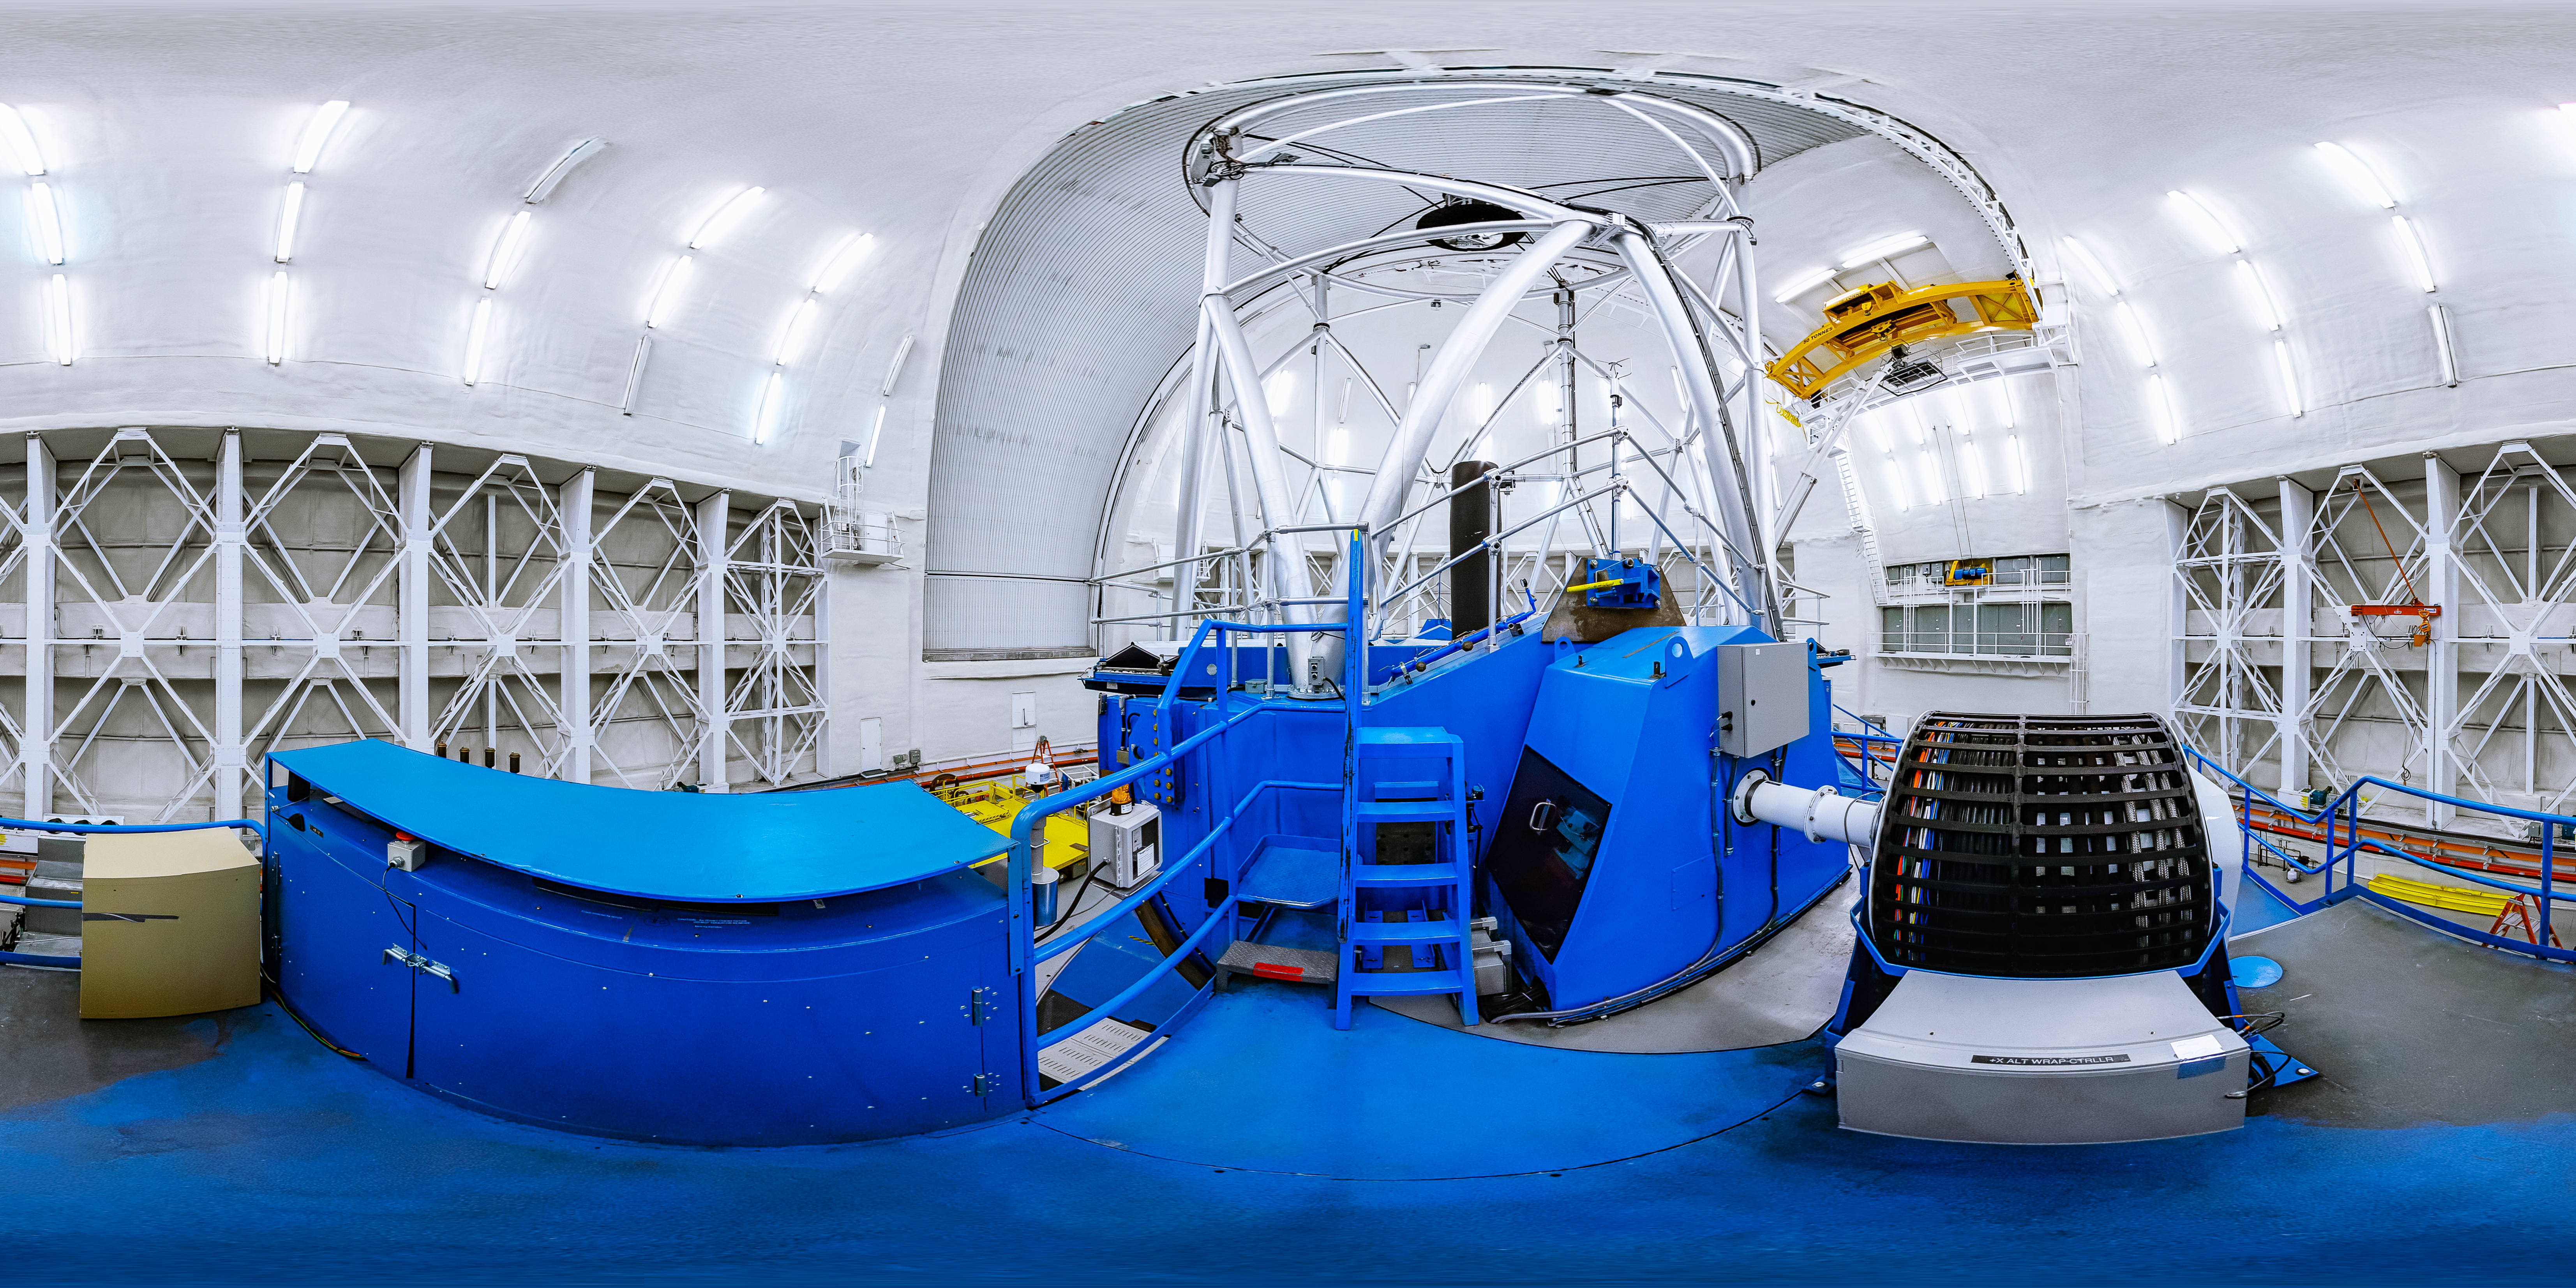

Gemini North Telescope Platform

A 360 panorama view inside the dome of the Gemini North telescope located near the summit of Maunakea in Hawai'i. This dome hosts the 8.1-meter primary mirror which, in this panorama, is obscured by the blue telescope mount. Reaching towards the top of the dome are the white trusses supporting the secondary mirror. This telescope is the northern counterpart of the Gemini South telescope in Cerro Pachón, Chile. Altogether, these large optical/infrared telescopes form the International Gemini Observatory.

Credit: International Gemini Observatory/NOIRLab/NSF/AURA/J. Pollard